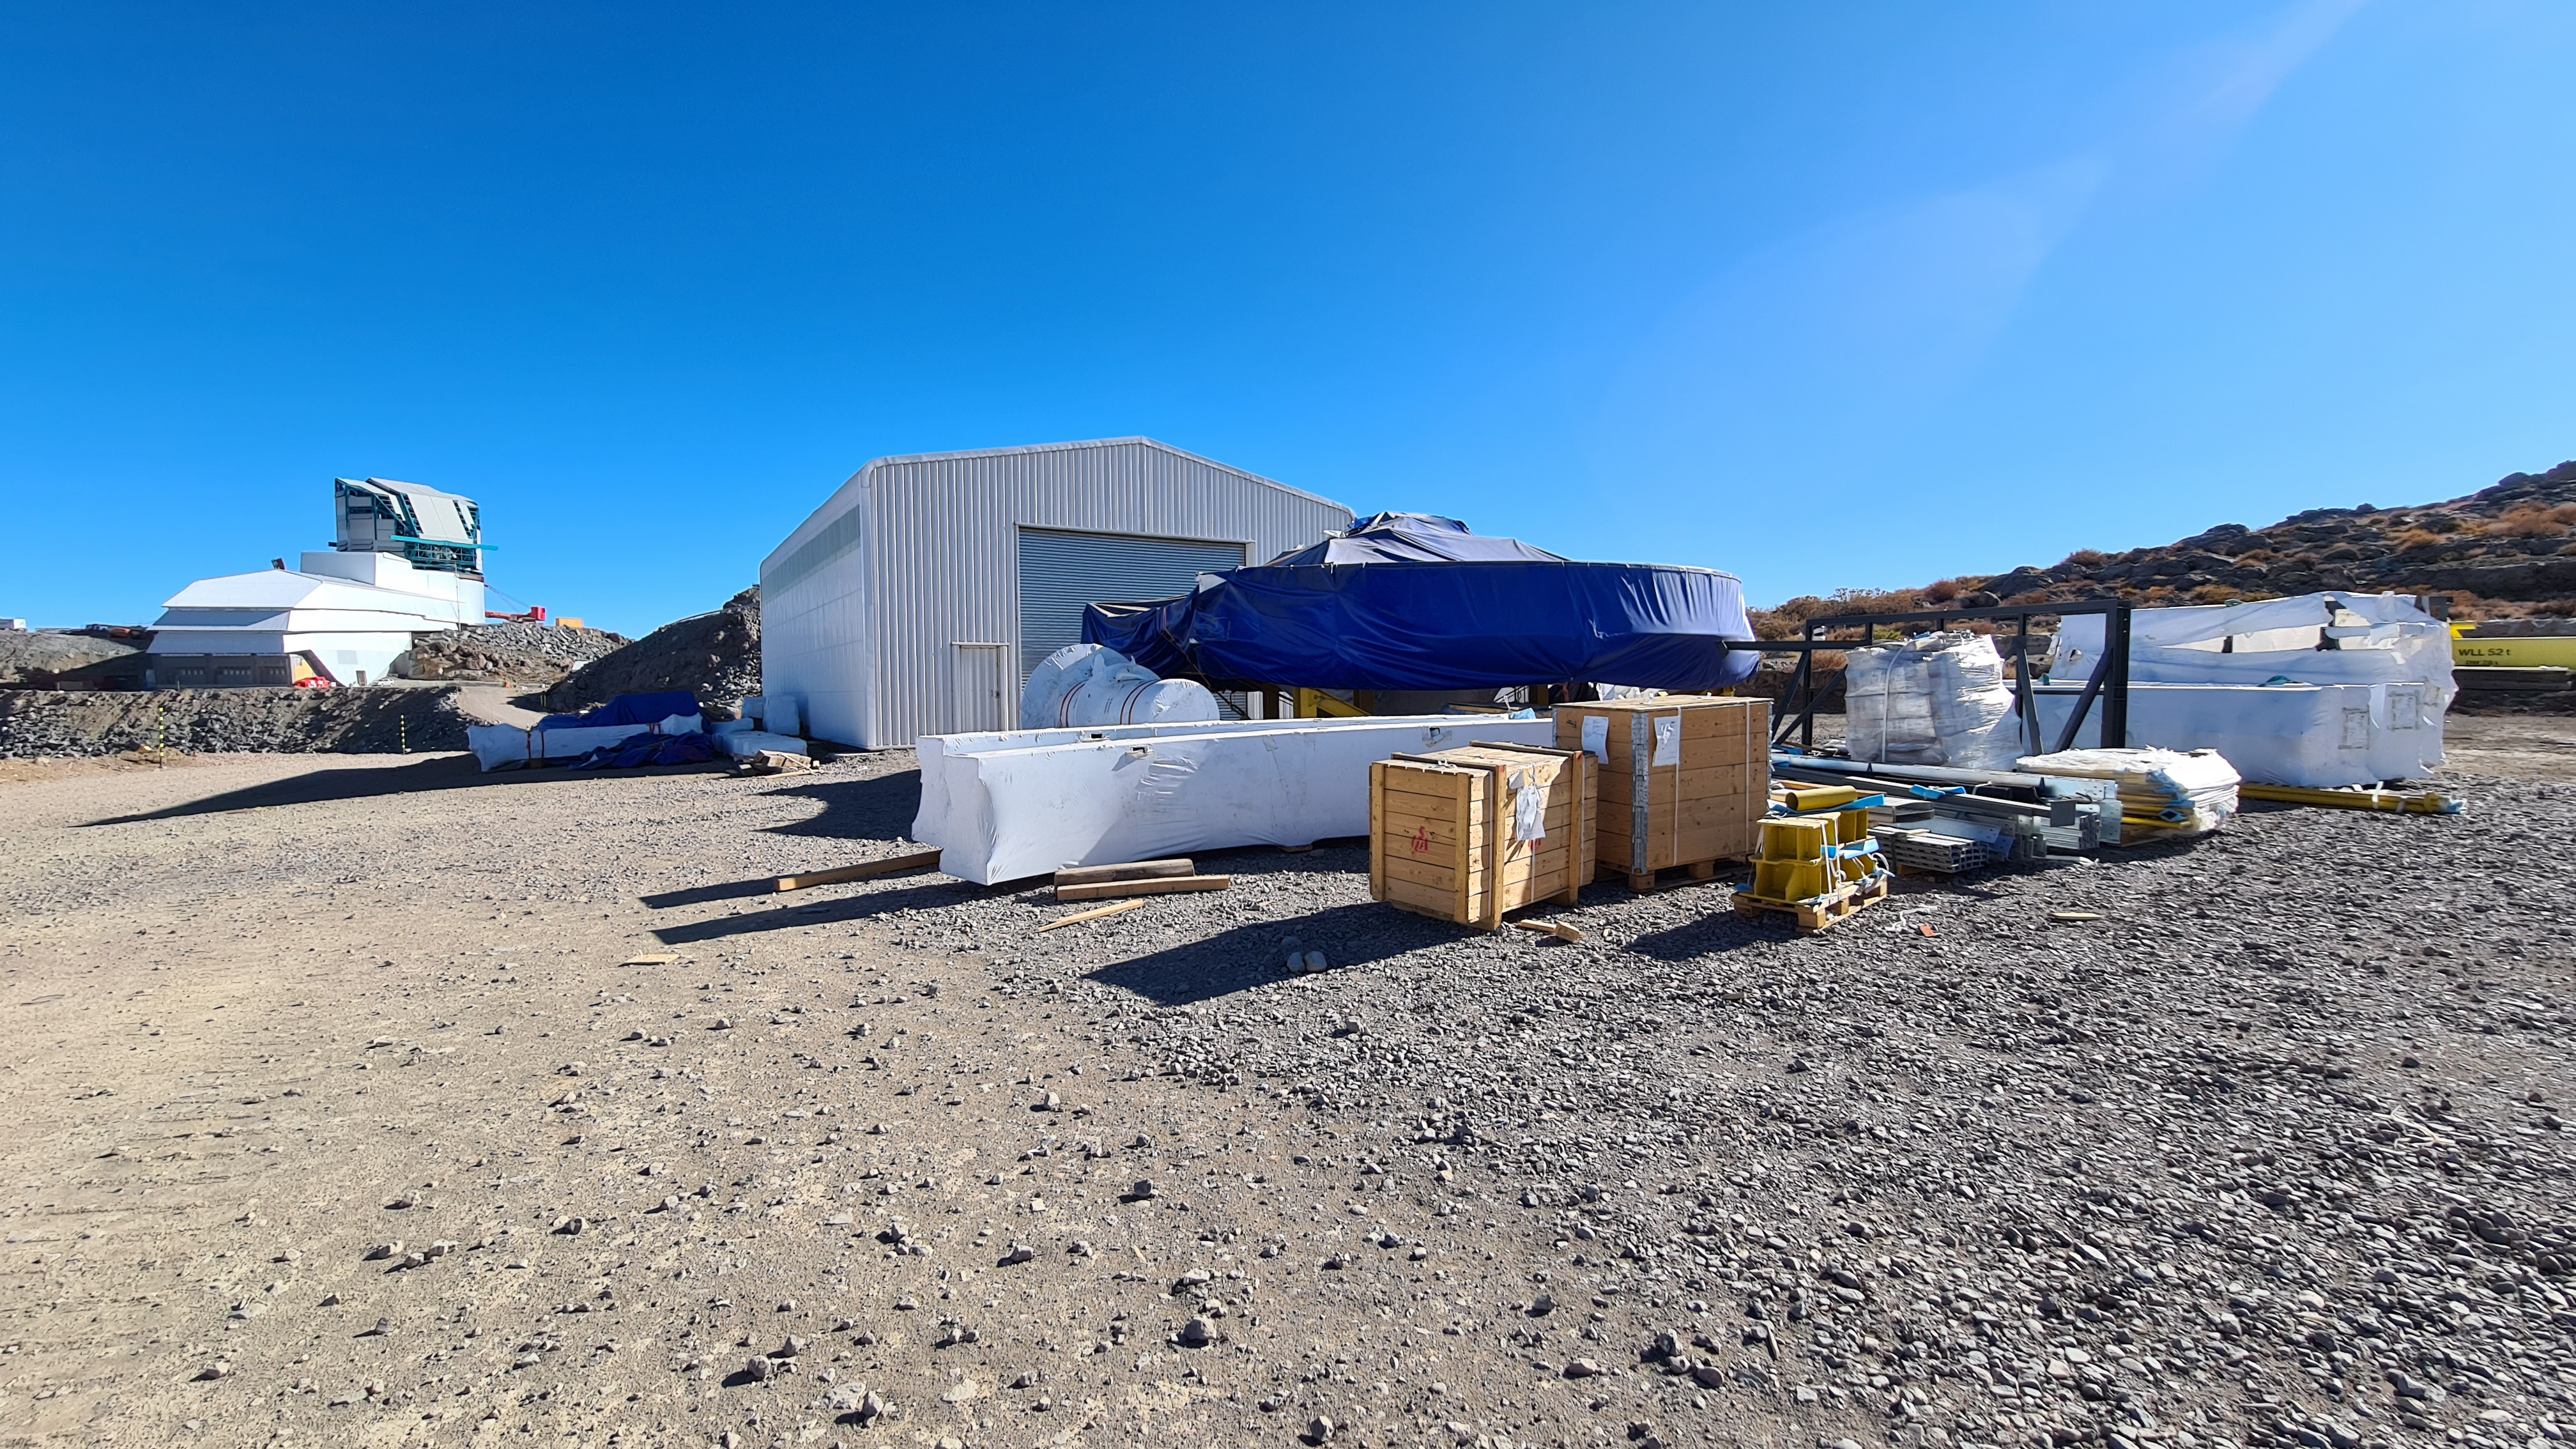

May 12 Summit Inspection

Regularly-scheduled inspections of the summit facility and equipment continue with social distancing and strict safety measures in place. The most recent inspection took place on May 12th and again included maintenance work on the Dome and TMA, including improvements for weather resistance in the coming months

Credit: Rubin Observatory/NSF/AURA